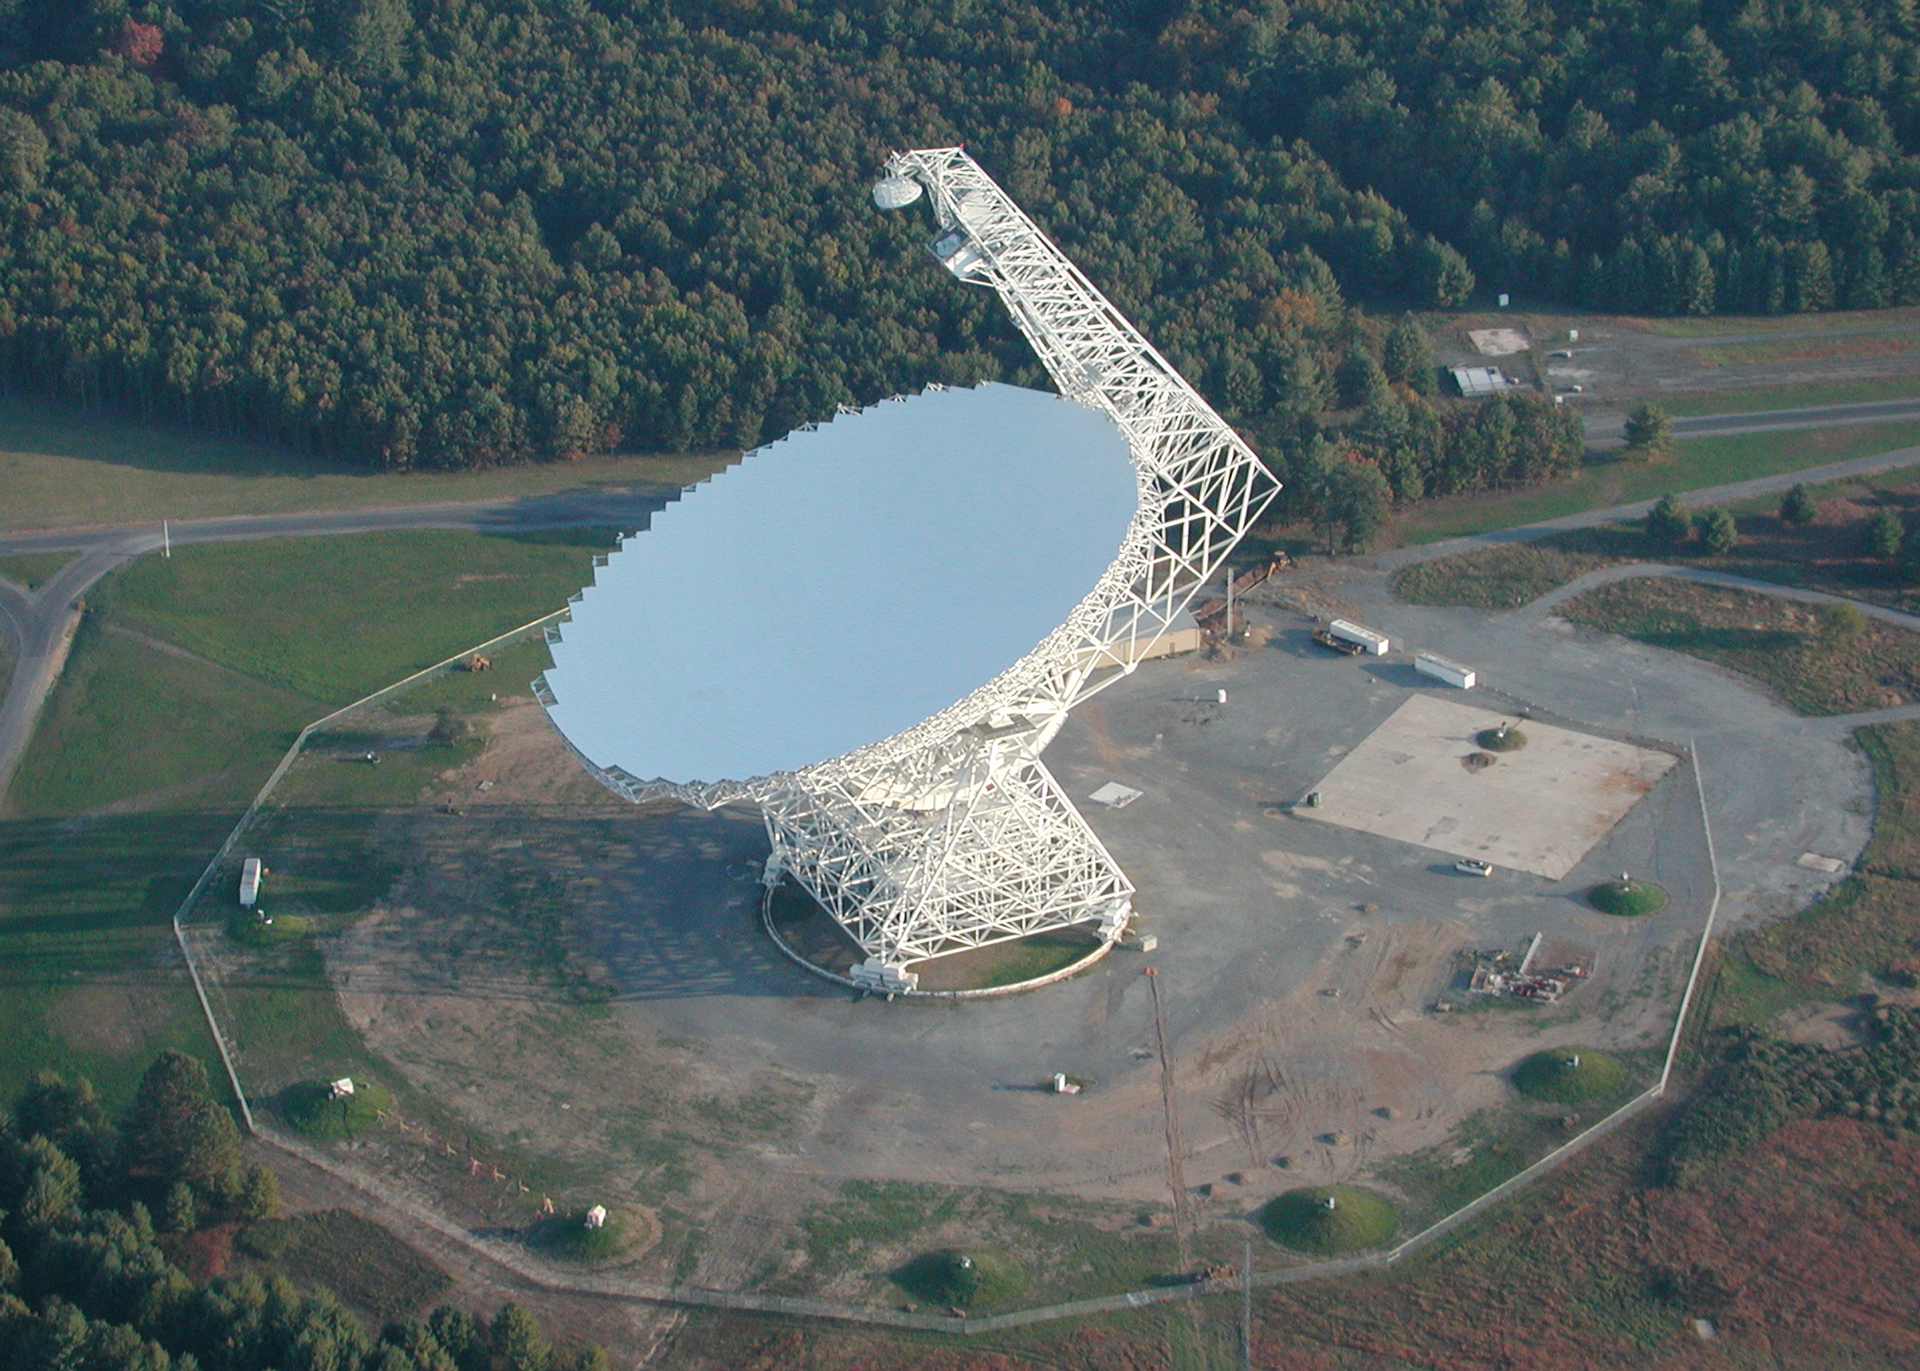

The Great Big Thing

The Green Bank Telescope is 485 feet high. It weighs 17 million pounds and has a dish 2.3 acres across. The GBT is the largest moving structure on land, and the largest fully-steerable telescope in the world. It was completed in 2000 and remains the most accurate and versatile large single-dish telescope in use today.

Credit: NRAO/AUI/NSF